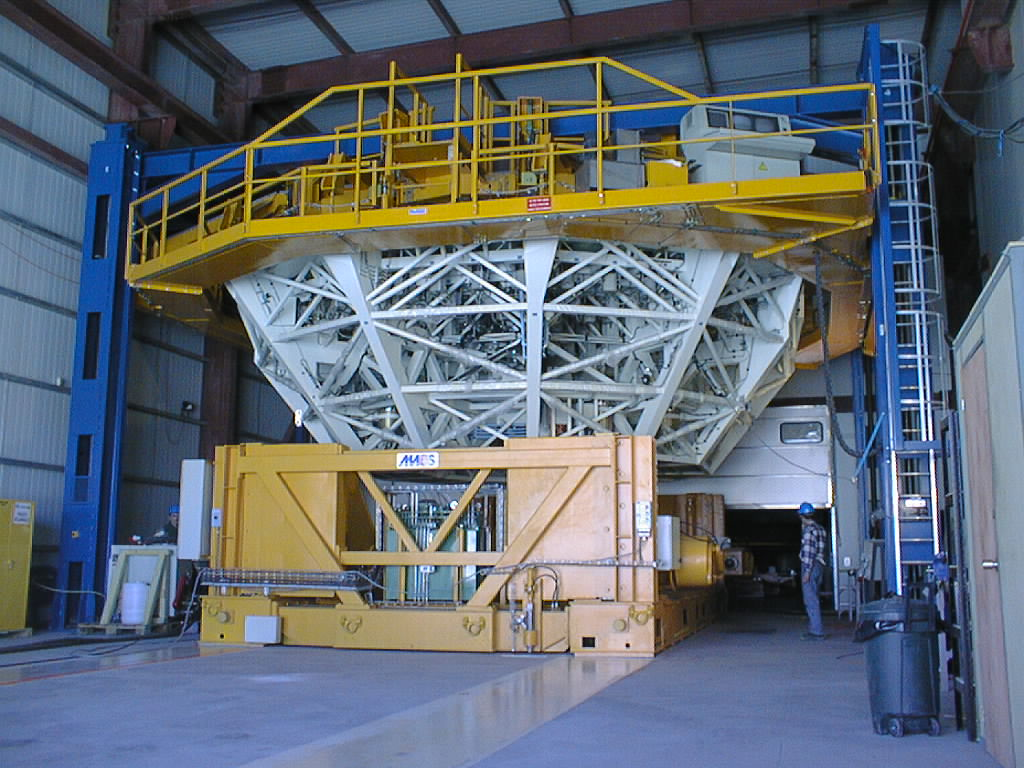

Installation of M1 cell with dummy mirror on VLT UT2

The second M1 Mirror Cell, with a dummy concrete mirror substituting for the 8.2-m Zerodur mirror, is ready for transport from the Mirror Maintenance Building. (Photo obtained on December 12, 1998).

Credit: ESO